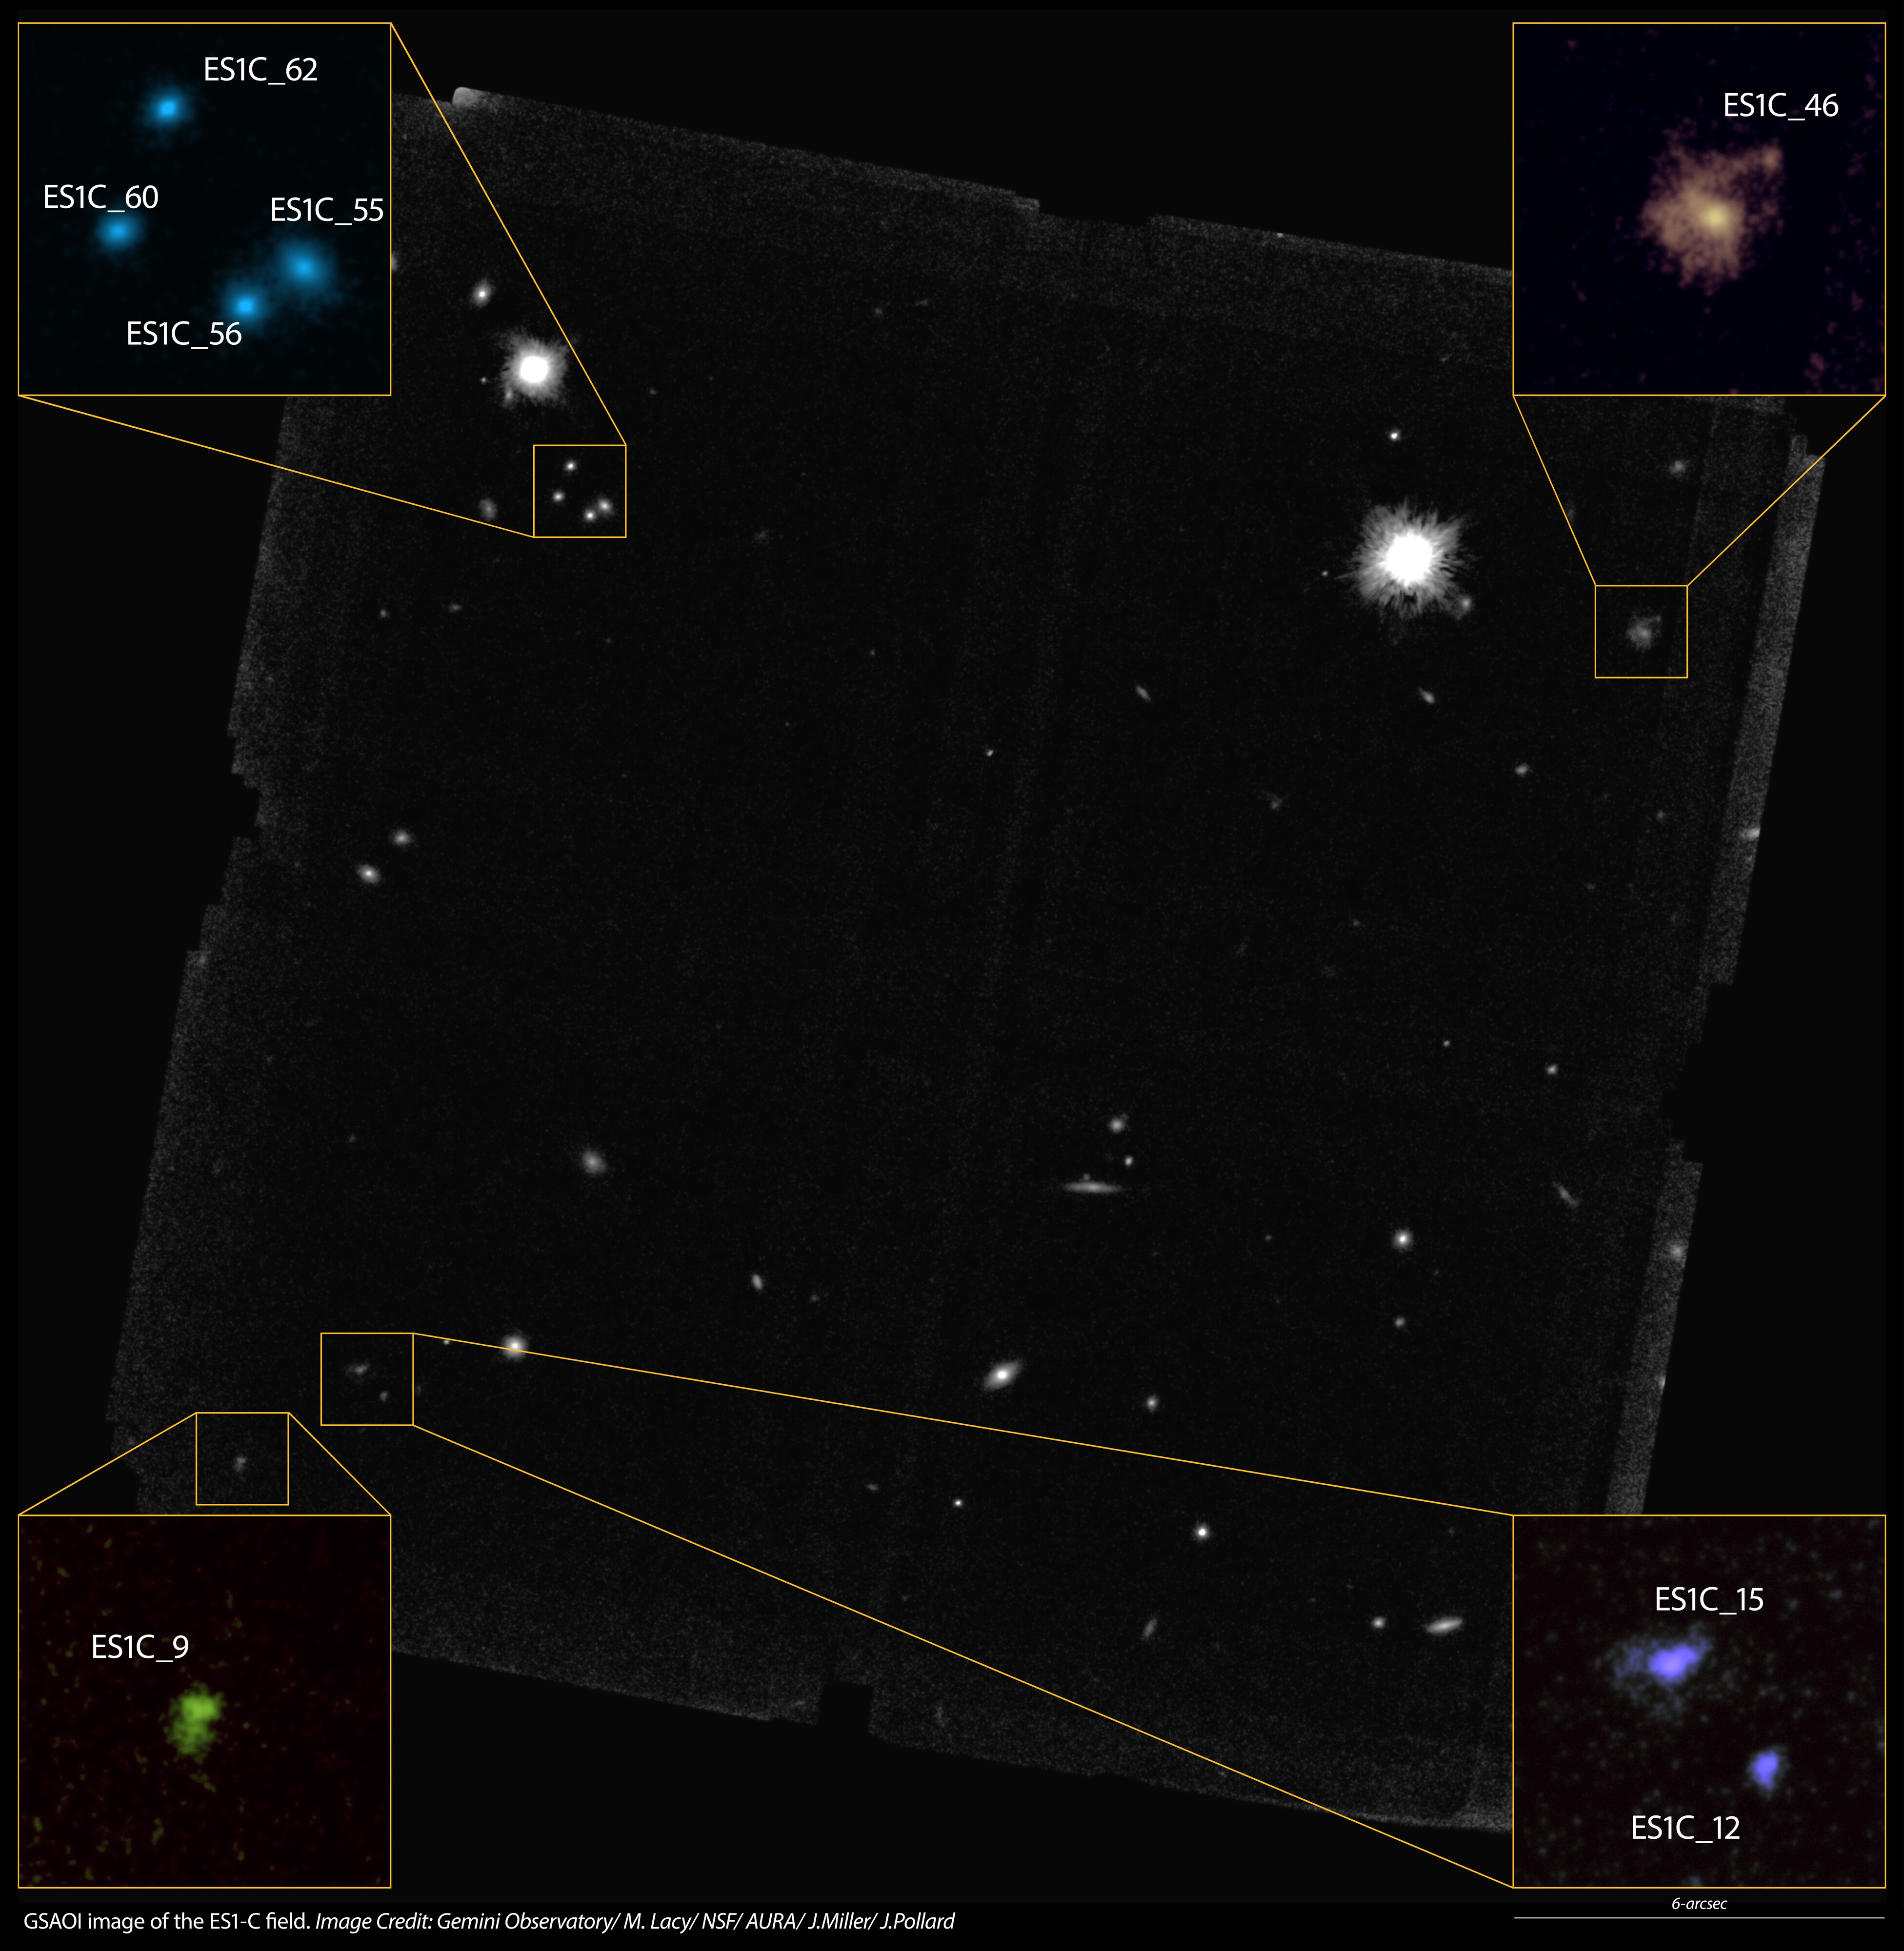

GeMS/GSAOI K-band image of young galaxies

GeMS/GSAOI K-band image of one of the three fields targeted from the Spitzer Extragalactic Representative Volume Survey. The insets show detailed views of several distant galaxies in this field.

Credit: NOIRLab/Gemini Observatory/AURA